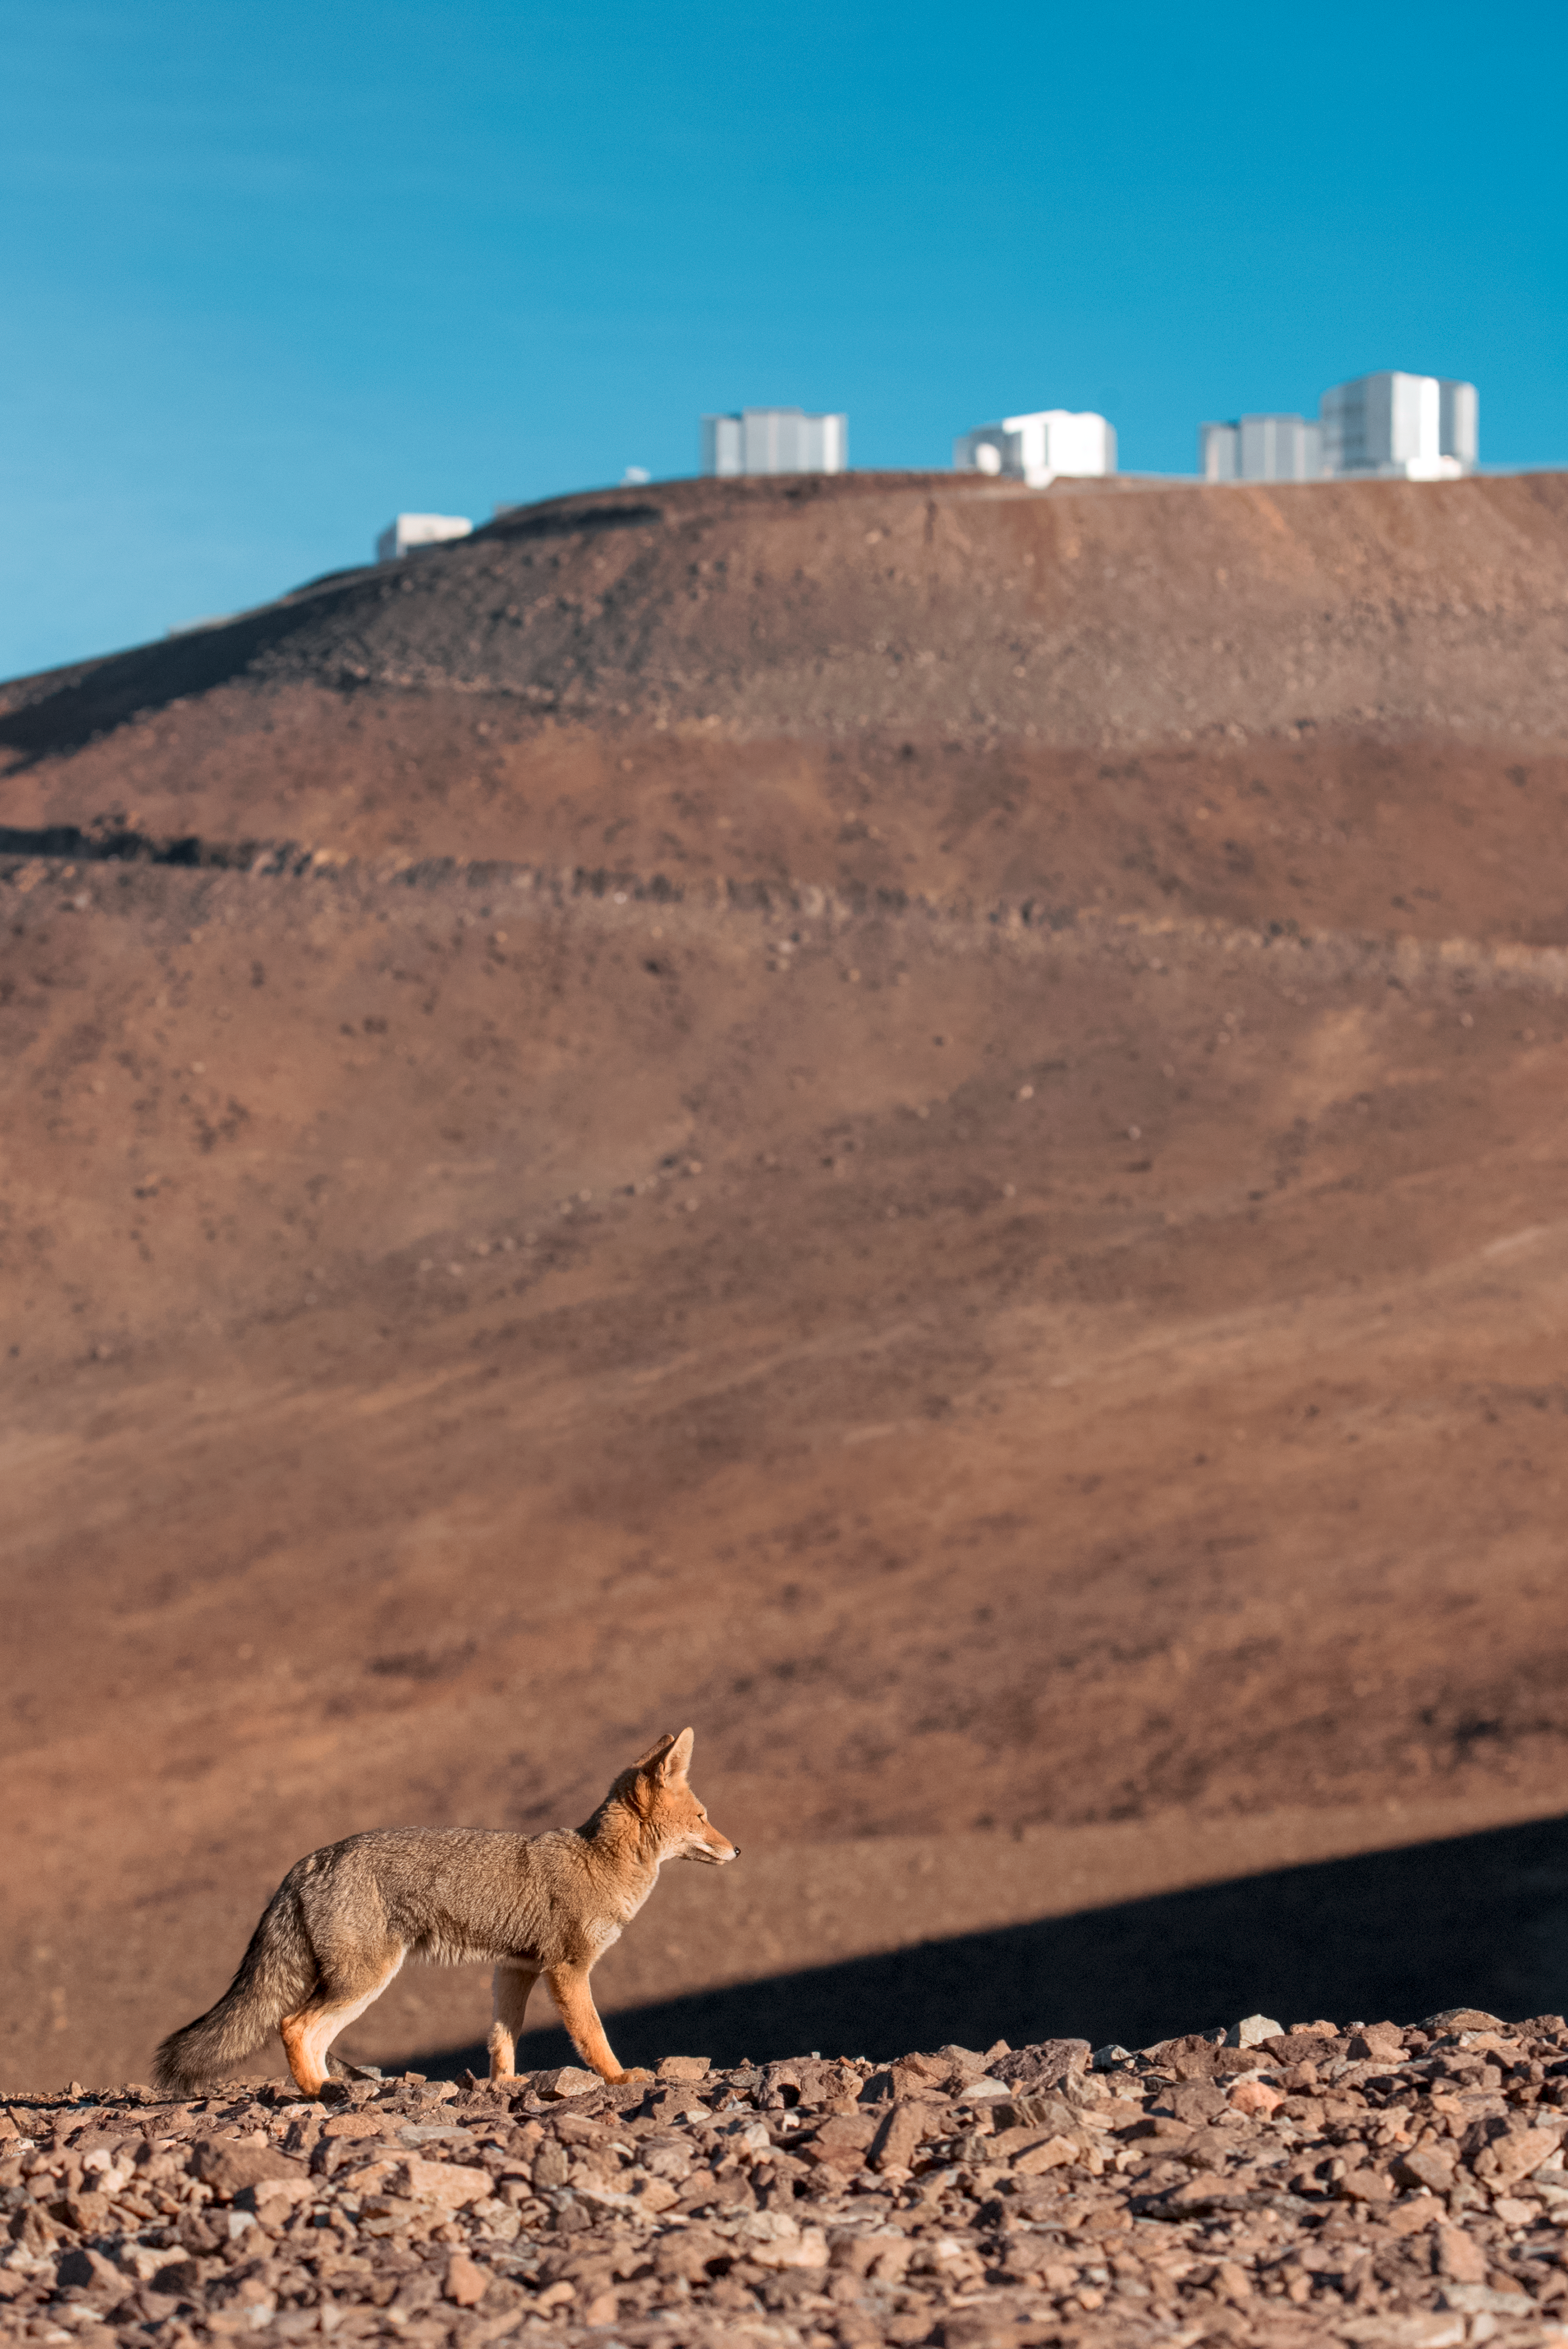

Wild visitor to Paranal

A wild fox enjoys the warm rays of sunshine as Cerro Paranal, the mountain home to ESO's Very Large Telescope (VLT), looms in the background.

Credit: ESO/A. Ghizzi Panizza (www.albertoghizzipanizza.com)